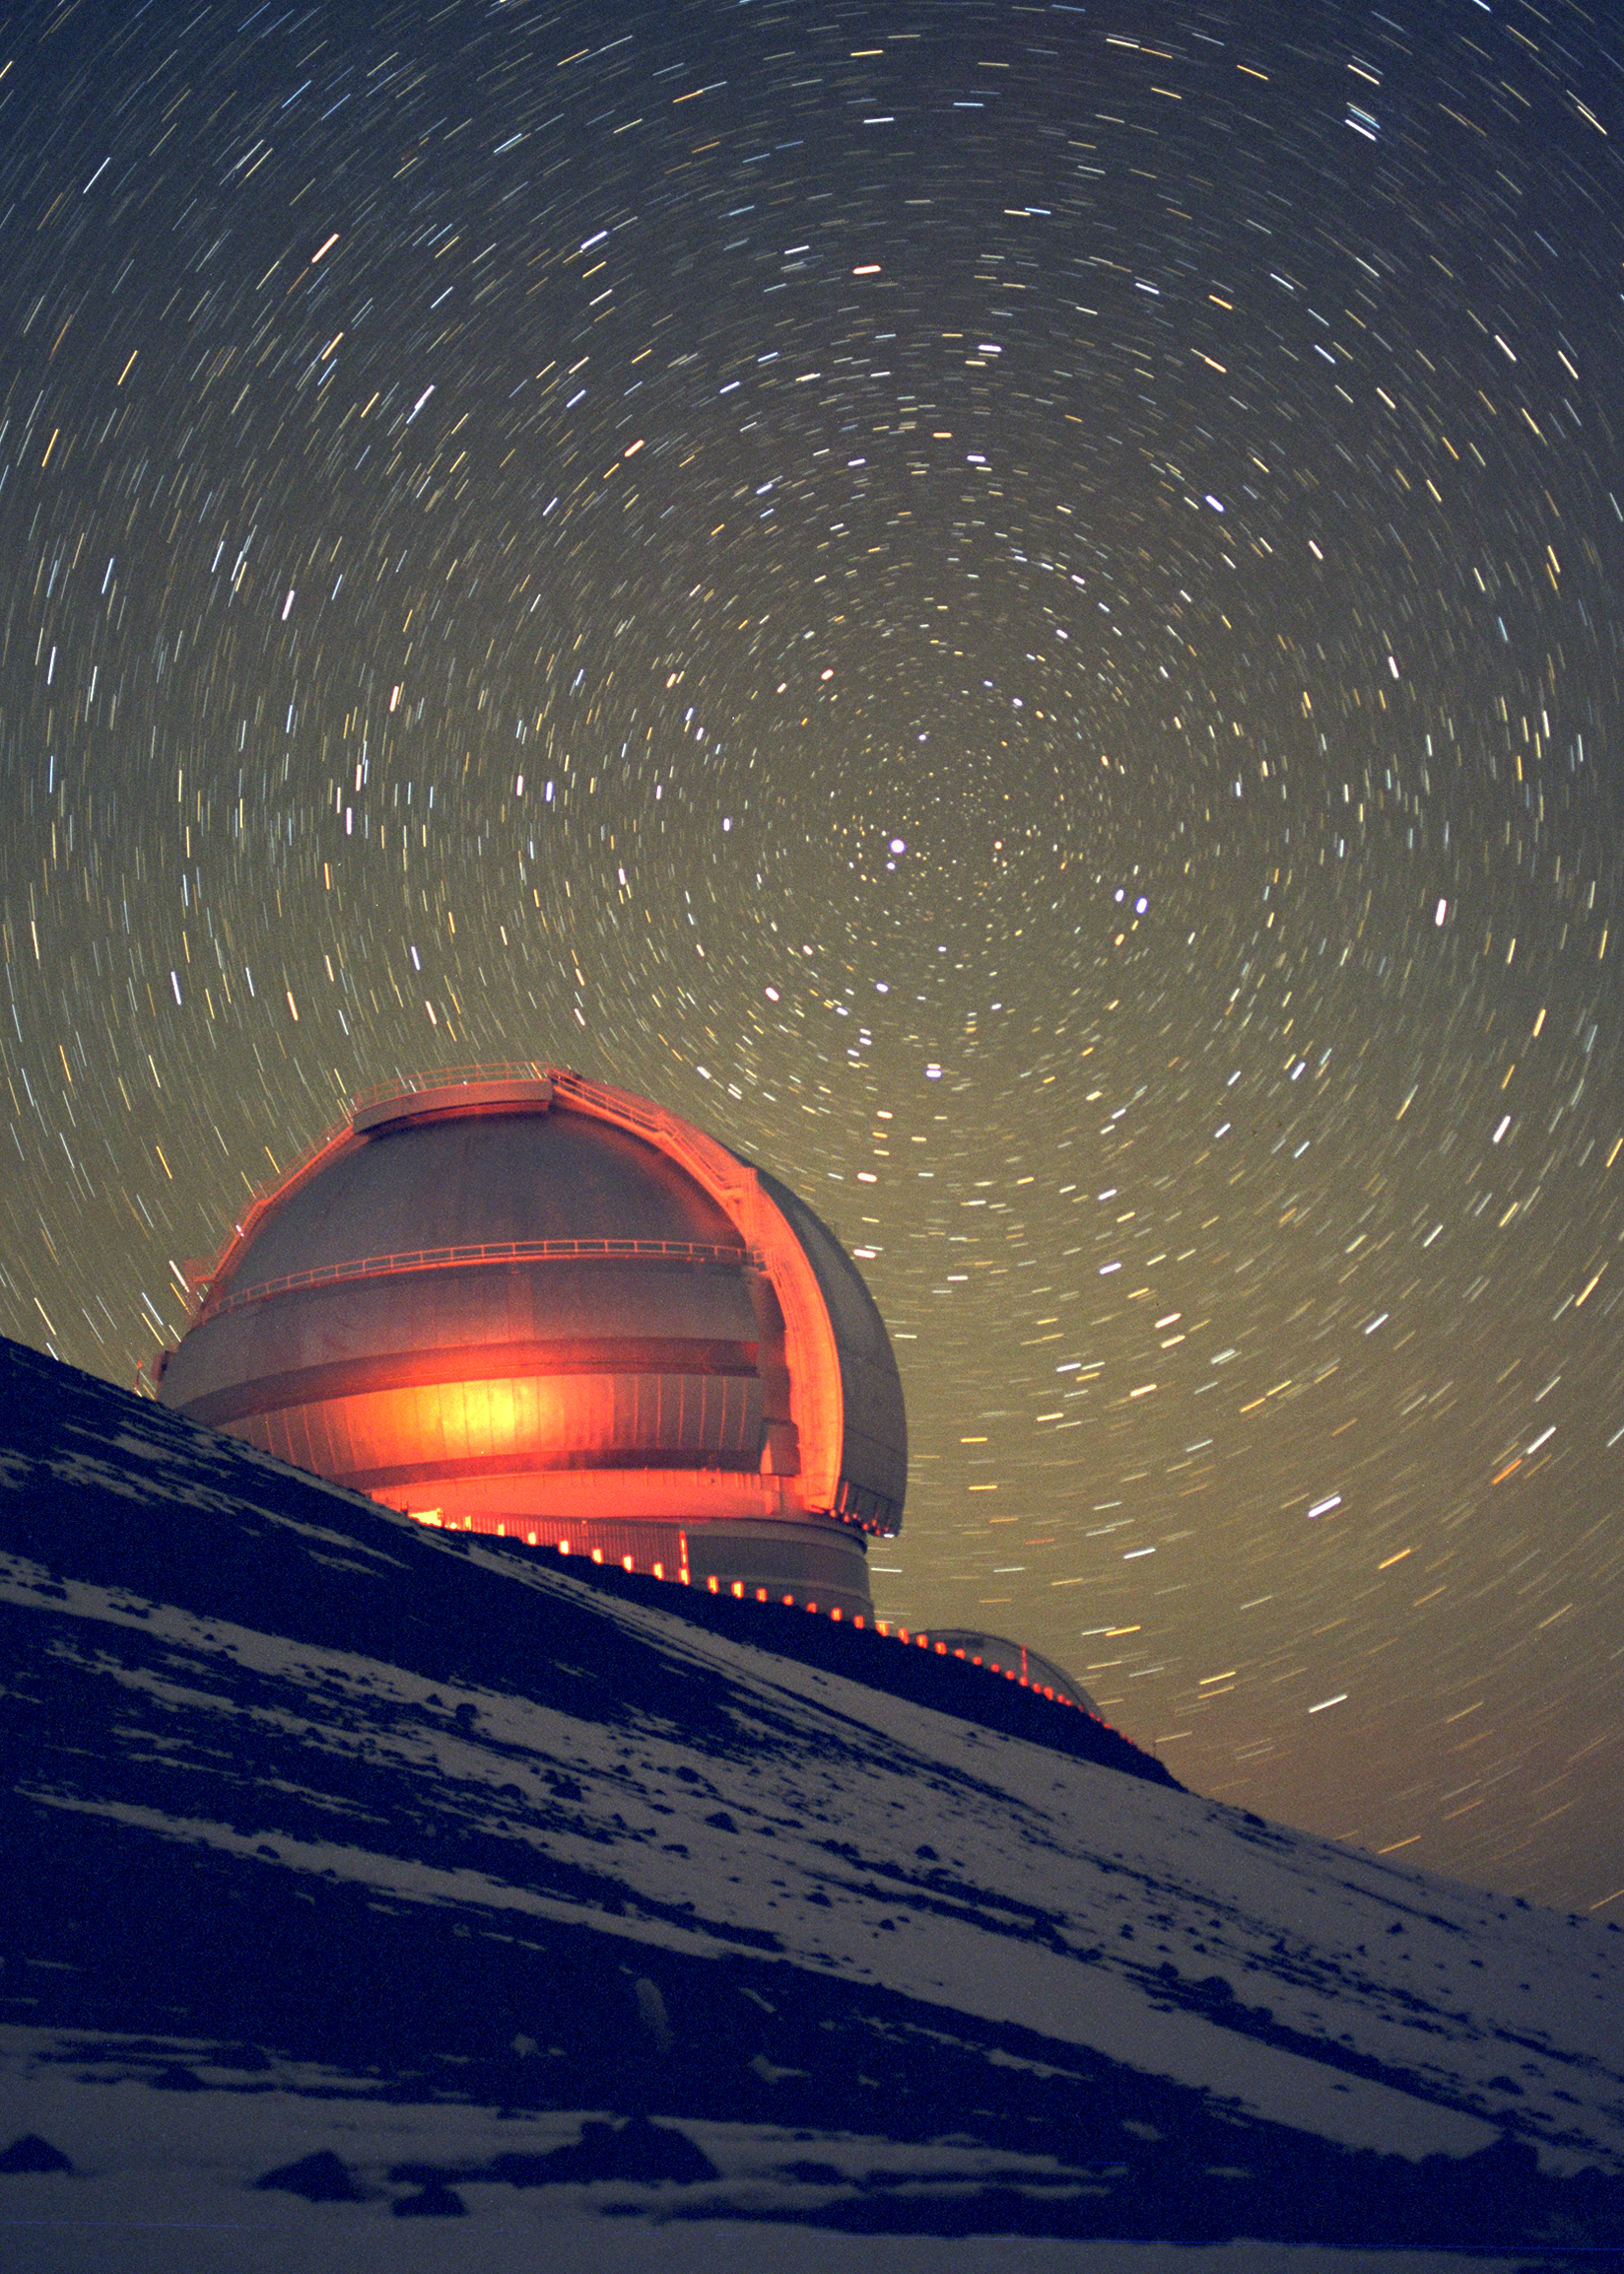

Gemini North with circumpolar star trails

The northern Gemini 8-meter telescope on Mauna Kea, Hawaii, is seen here in a long exposure at night. Behind the telescope can be seen the north circumpolar star trails caused by the rotation of the Earth.

Credit: International Gemini Observatory/NOIRLab/NSF/AURA